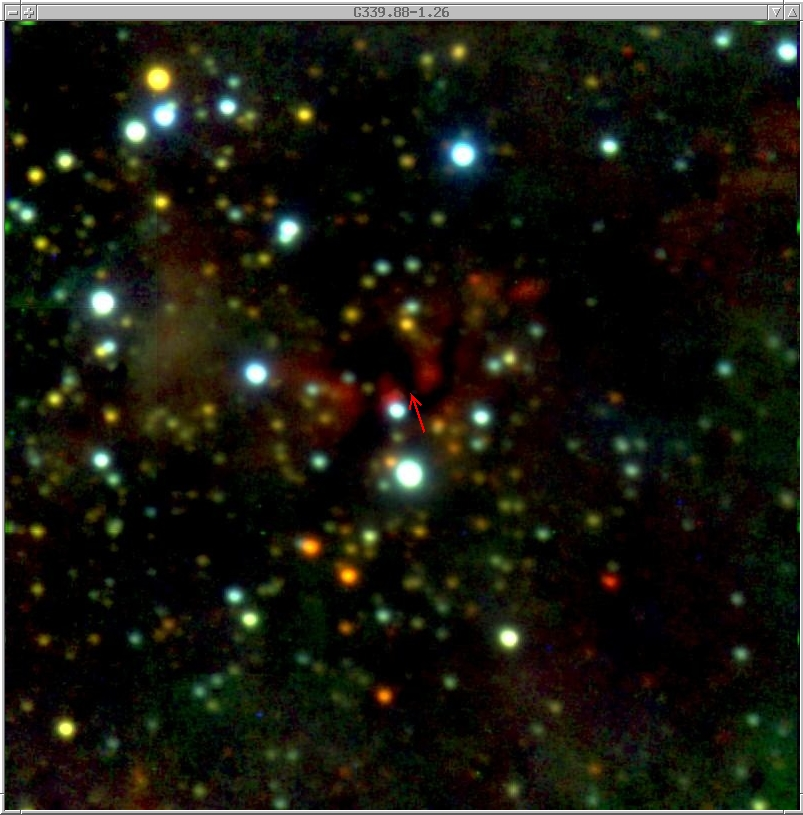

First circumstellar disk around a massive star

This image is a true-colour composite of near-infrared observations of the sky region around the radio source G339.88-1.26 with the ESO/MPI 2.2-m telescope at La Silla. In this image, the visible colours red, green and blue have been used to represent the infrared filters J, H and K (at 1.25, 1.63 and 2.2 µm wavelength, respectively). No object is visible at the position of the radio source, even at these near-infrared wavelengths. A dark band of absorbing dust is clearly visible, exactly at the position of the object (indicated by an arrow).

Credit: ESO